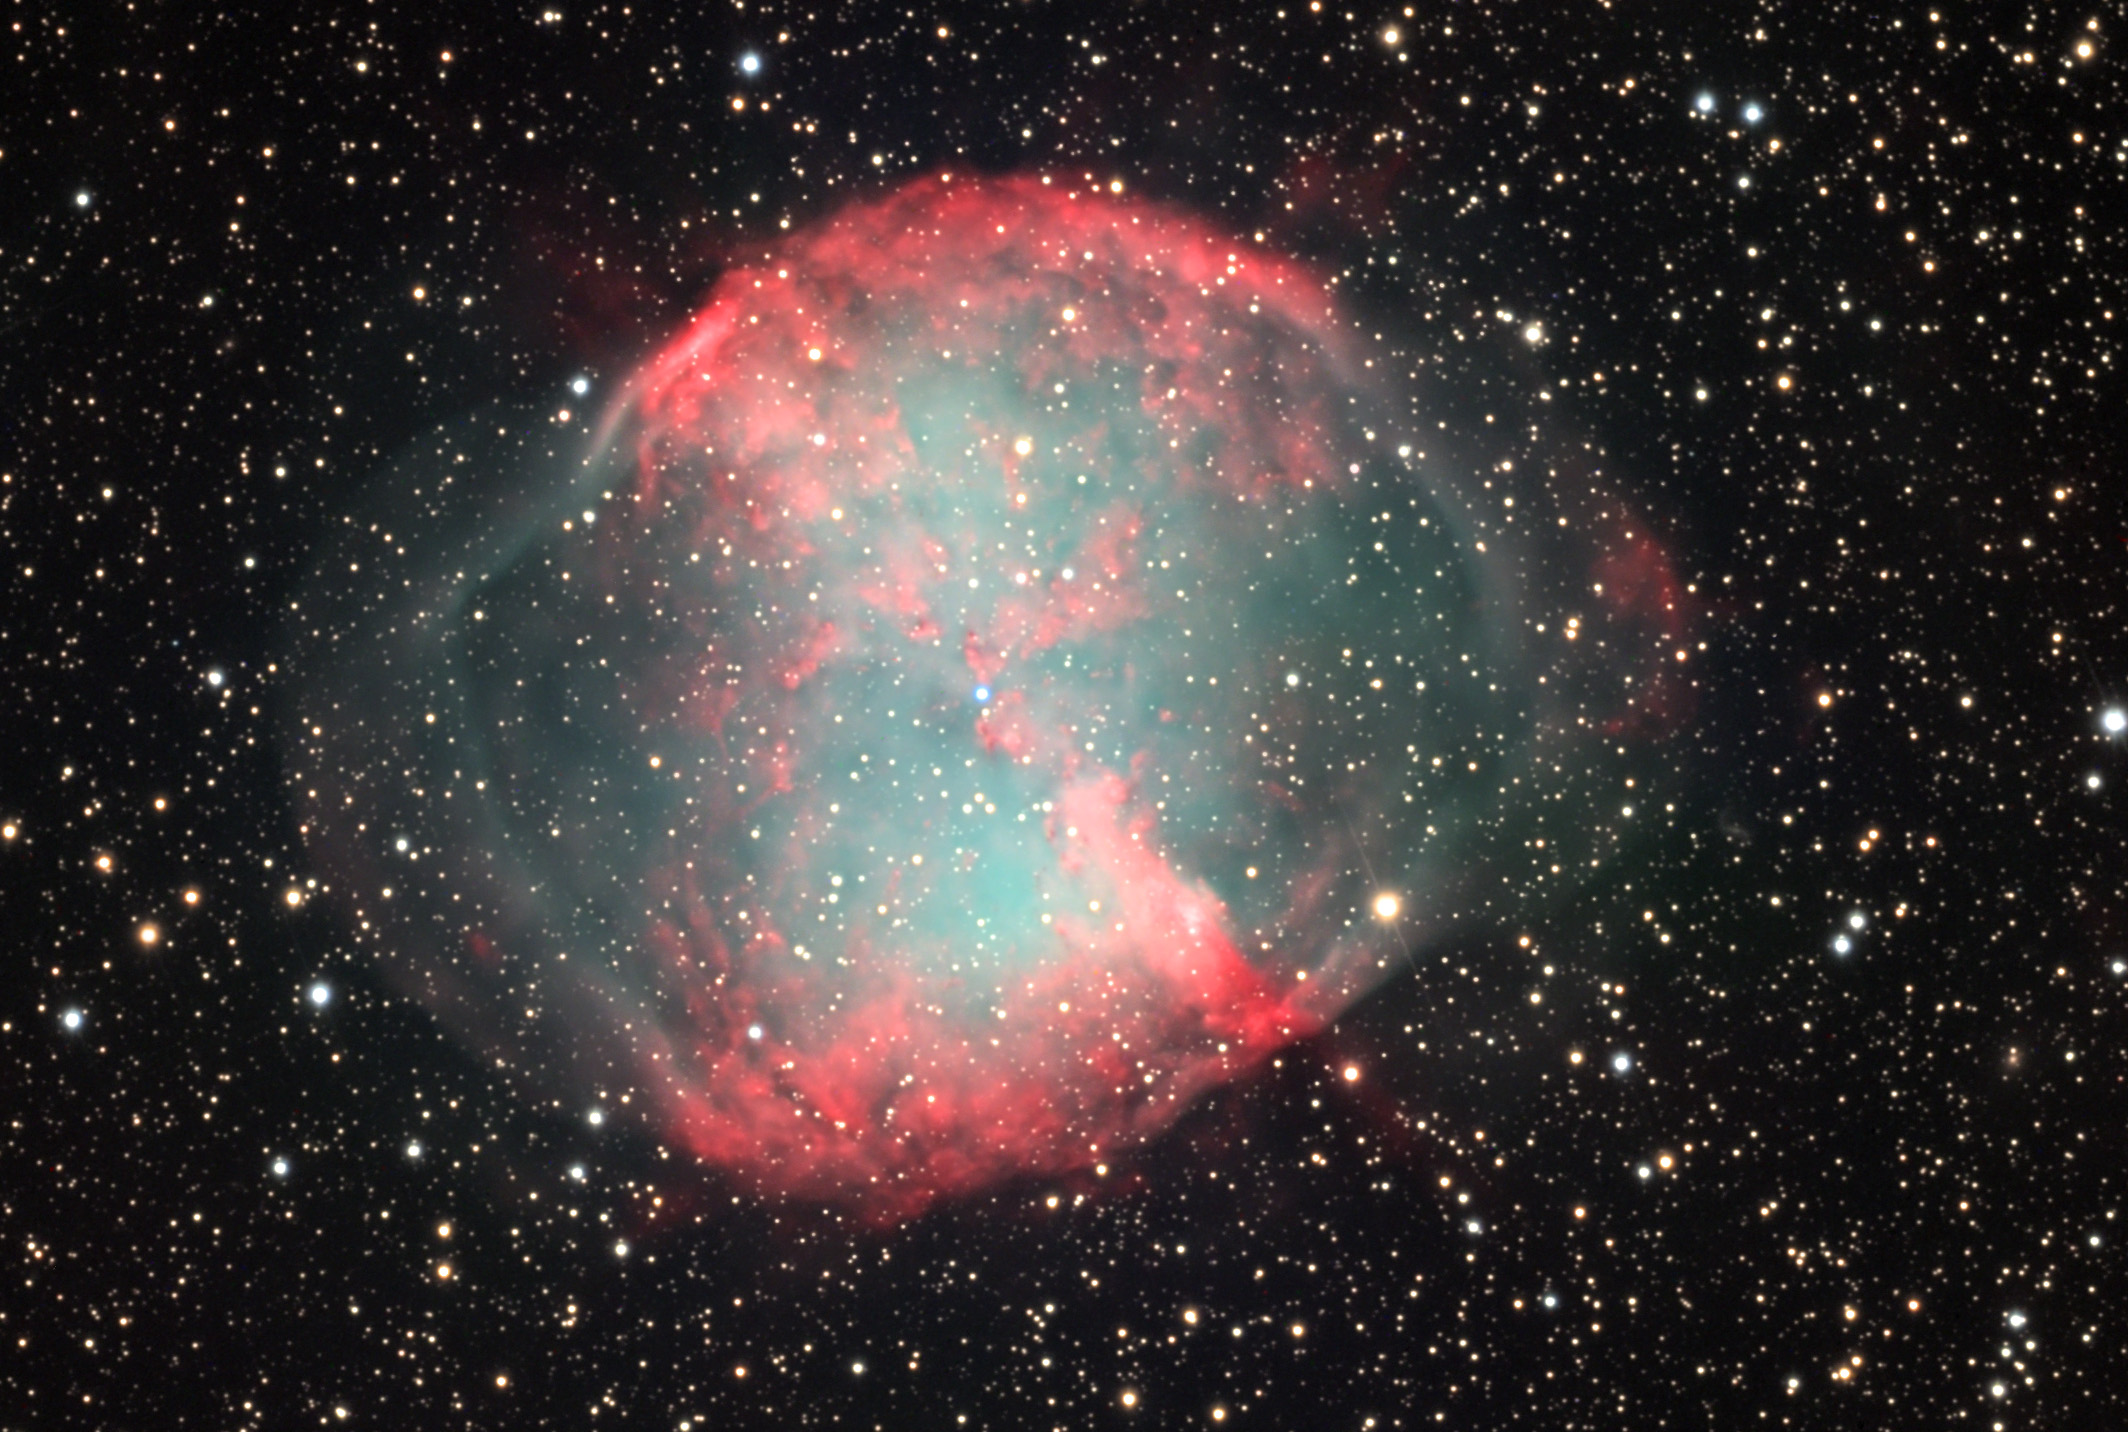

M27: The Dumbell Nebula

Like the others of its type, M27 is a bubble of gas that has been ejected by a star at the end if its life. The core of the star still remains in the center (the slightly blue-ish star in the center above the small triangle of white stars) and makes this gas bubble glow. In fact the light emitted by the gas (in the visible wavelengths) is brighter than the central star. How can this be? Most of the light emitted by the central star is in shorter (more energy) wavelengths, such as Ultraviolet, and it is only through the emission of light by the surrounding gas that we see the bubble. M27 is estimated to be 3,500 years old and perhaps 1,000 light years away. As viewed in a small telescope or under city skies the brighter portion of this nebula looks like a half-eaten apple (core), hence the name. From Kitt Peak (and certainly in this image) the full bubble of gas is easily seen in the nebula.

This image was taken as part of Advanced Observing Program (AOP) program at Kitt Peak Visitor Center during 2014.

Credit: KPNO/NOIRLab/NSF/AURA/Joe and Gail Metcalf/Adam Block